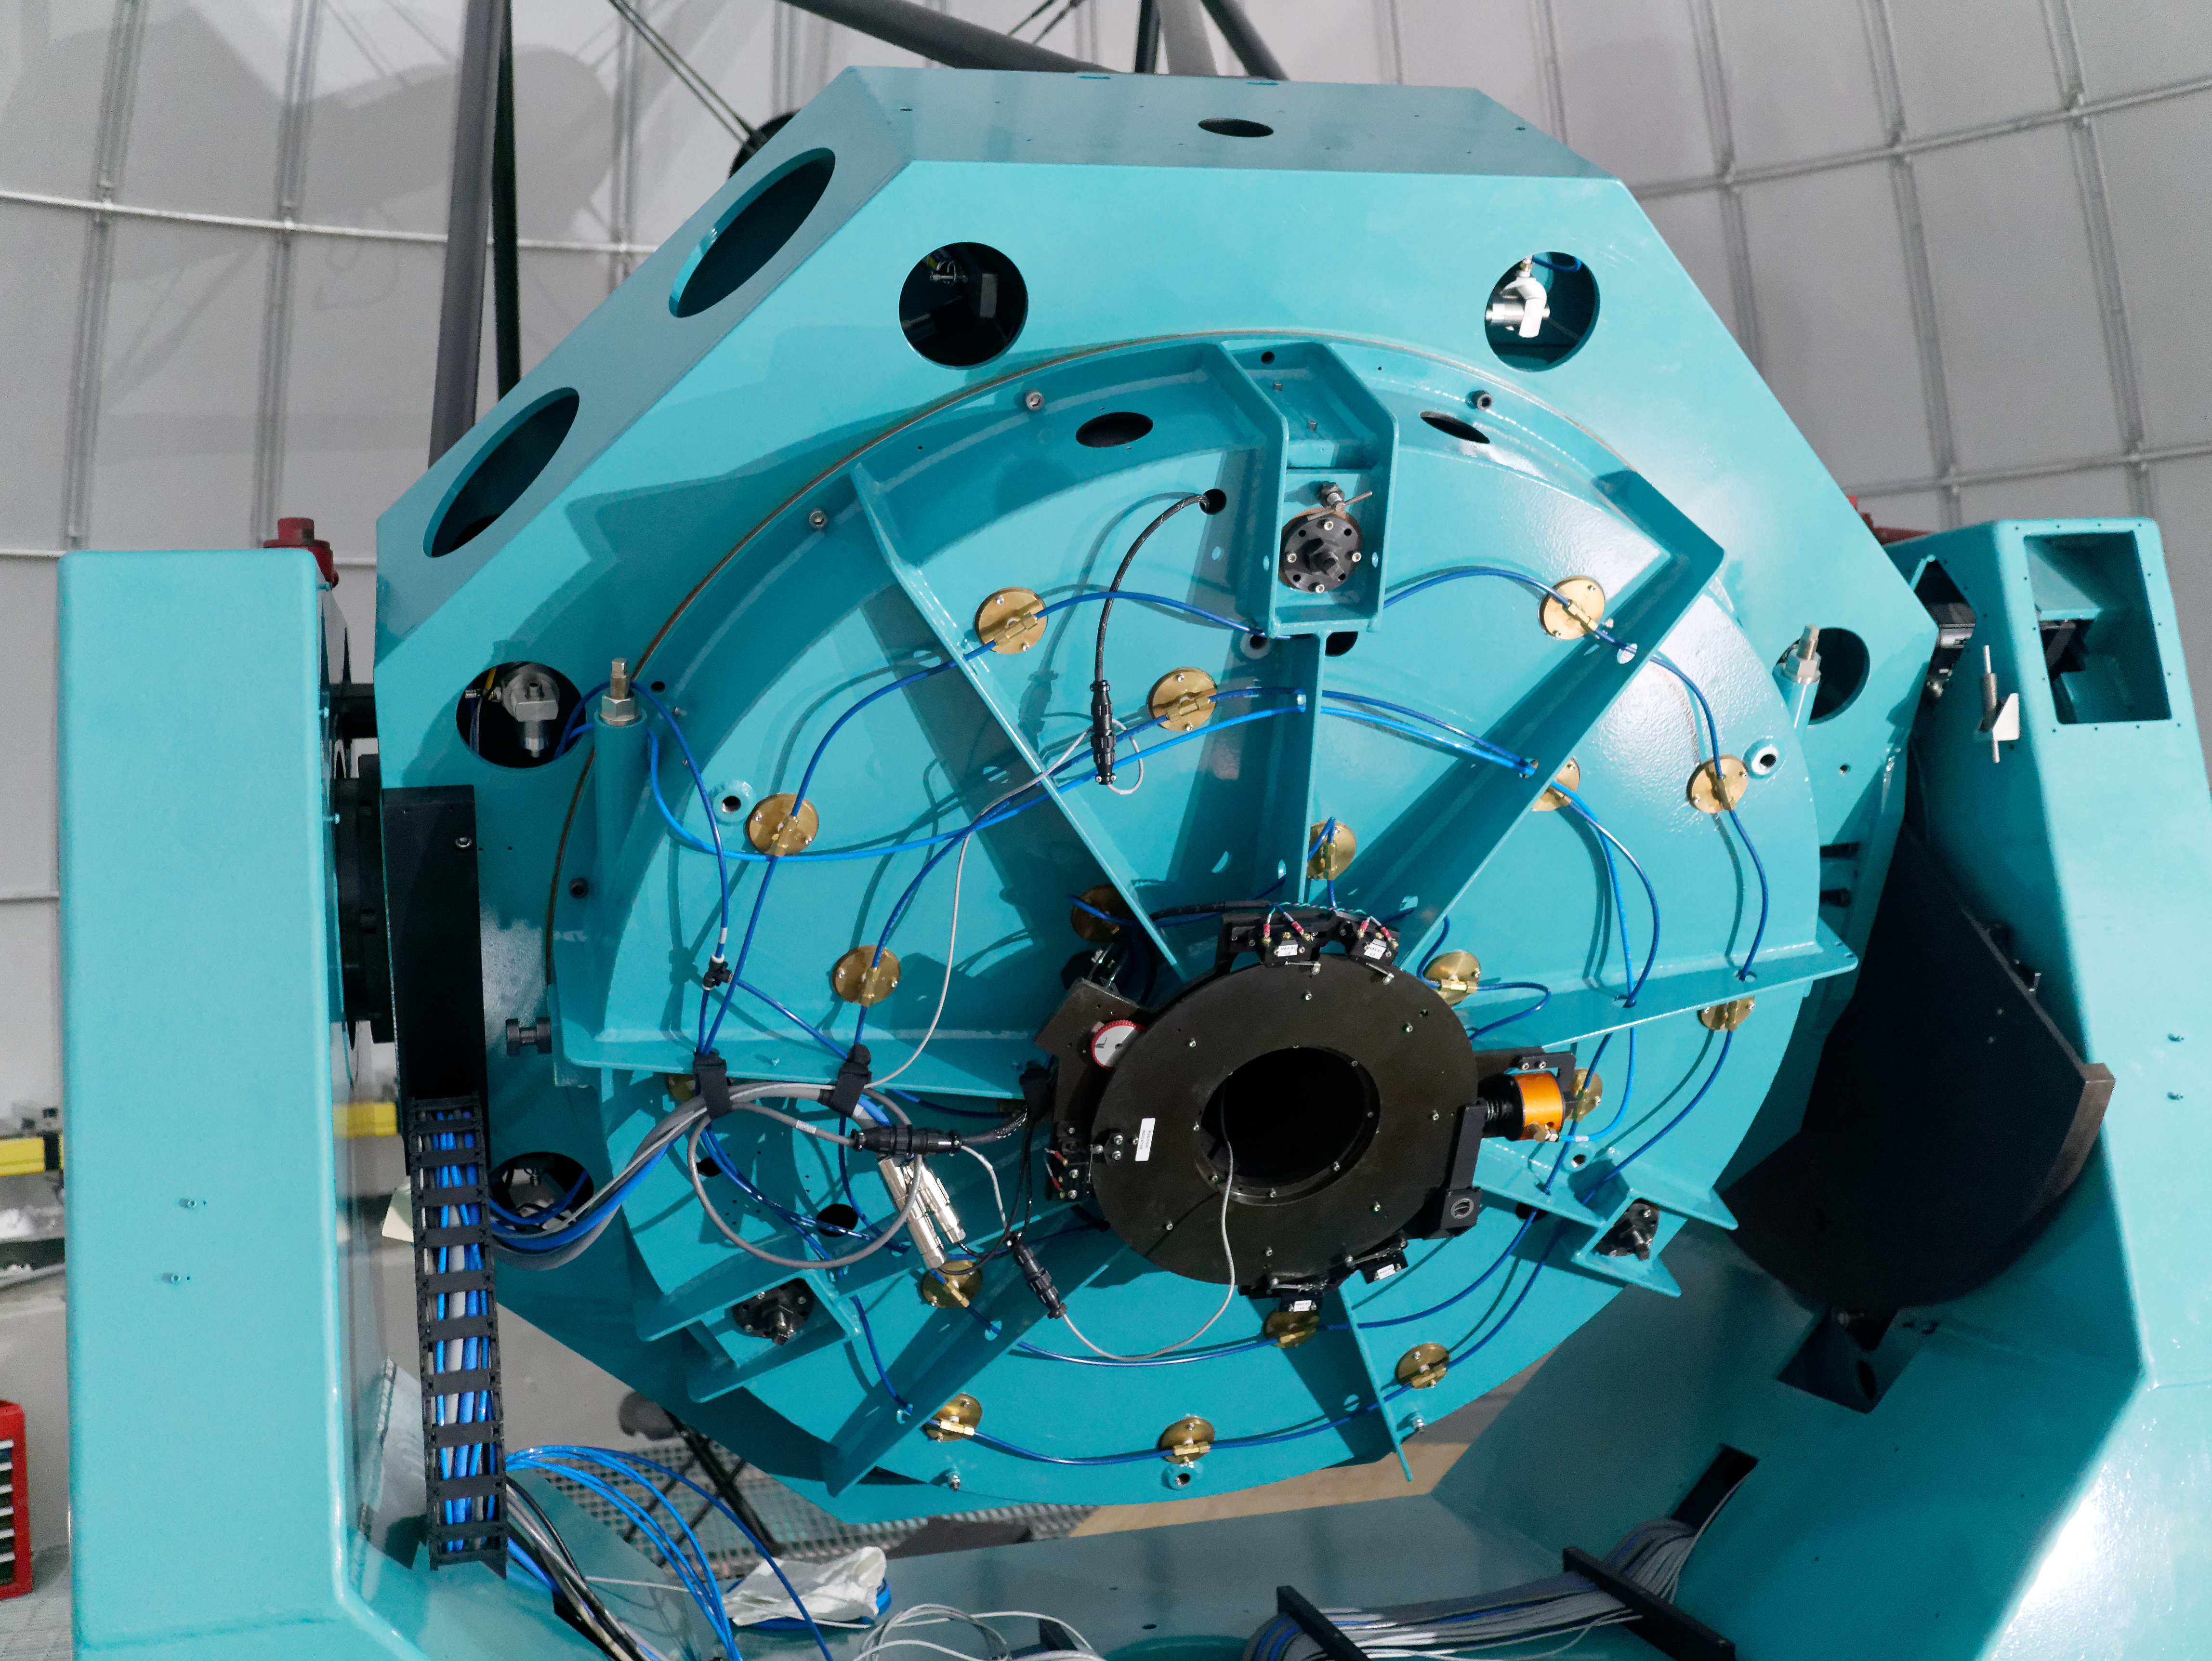

Auxiliary Telescope Software Success

The team working on the Auxiliary Telescope for LSST had a big reason to celebrate this week, after completing a series of exercises on Cerro Pachón that demonstrated the successful integration of the telescope's software and hardware systems.

Credit: Rubin Observatory/NSF/AURA